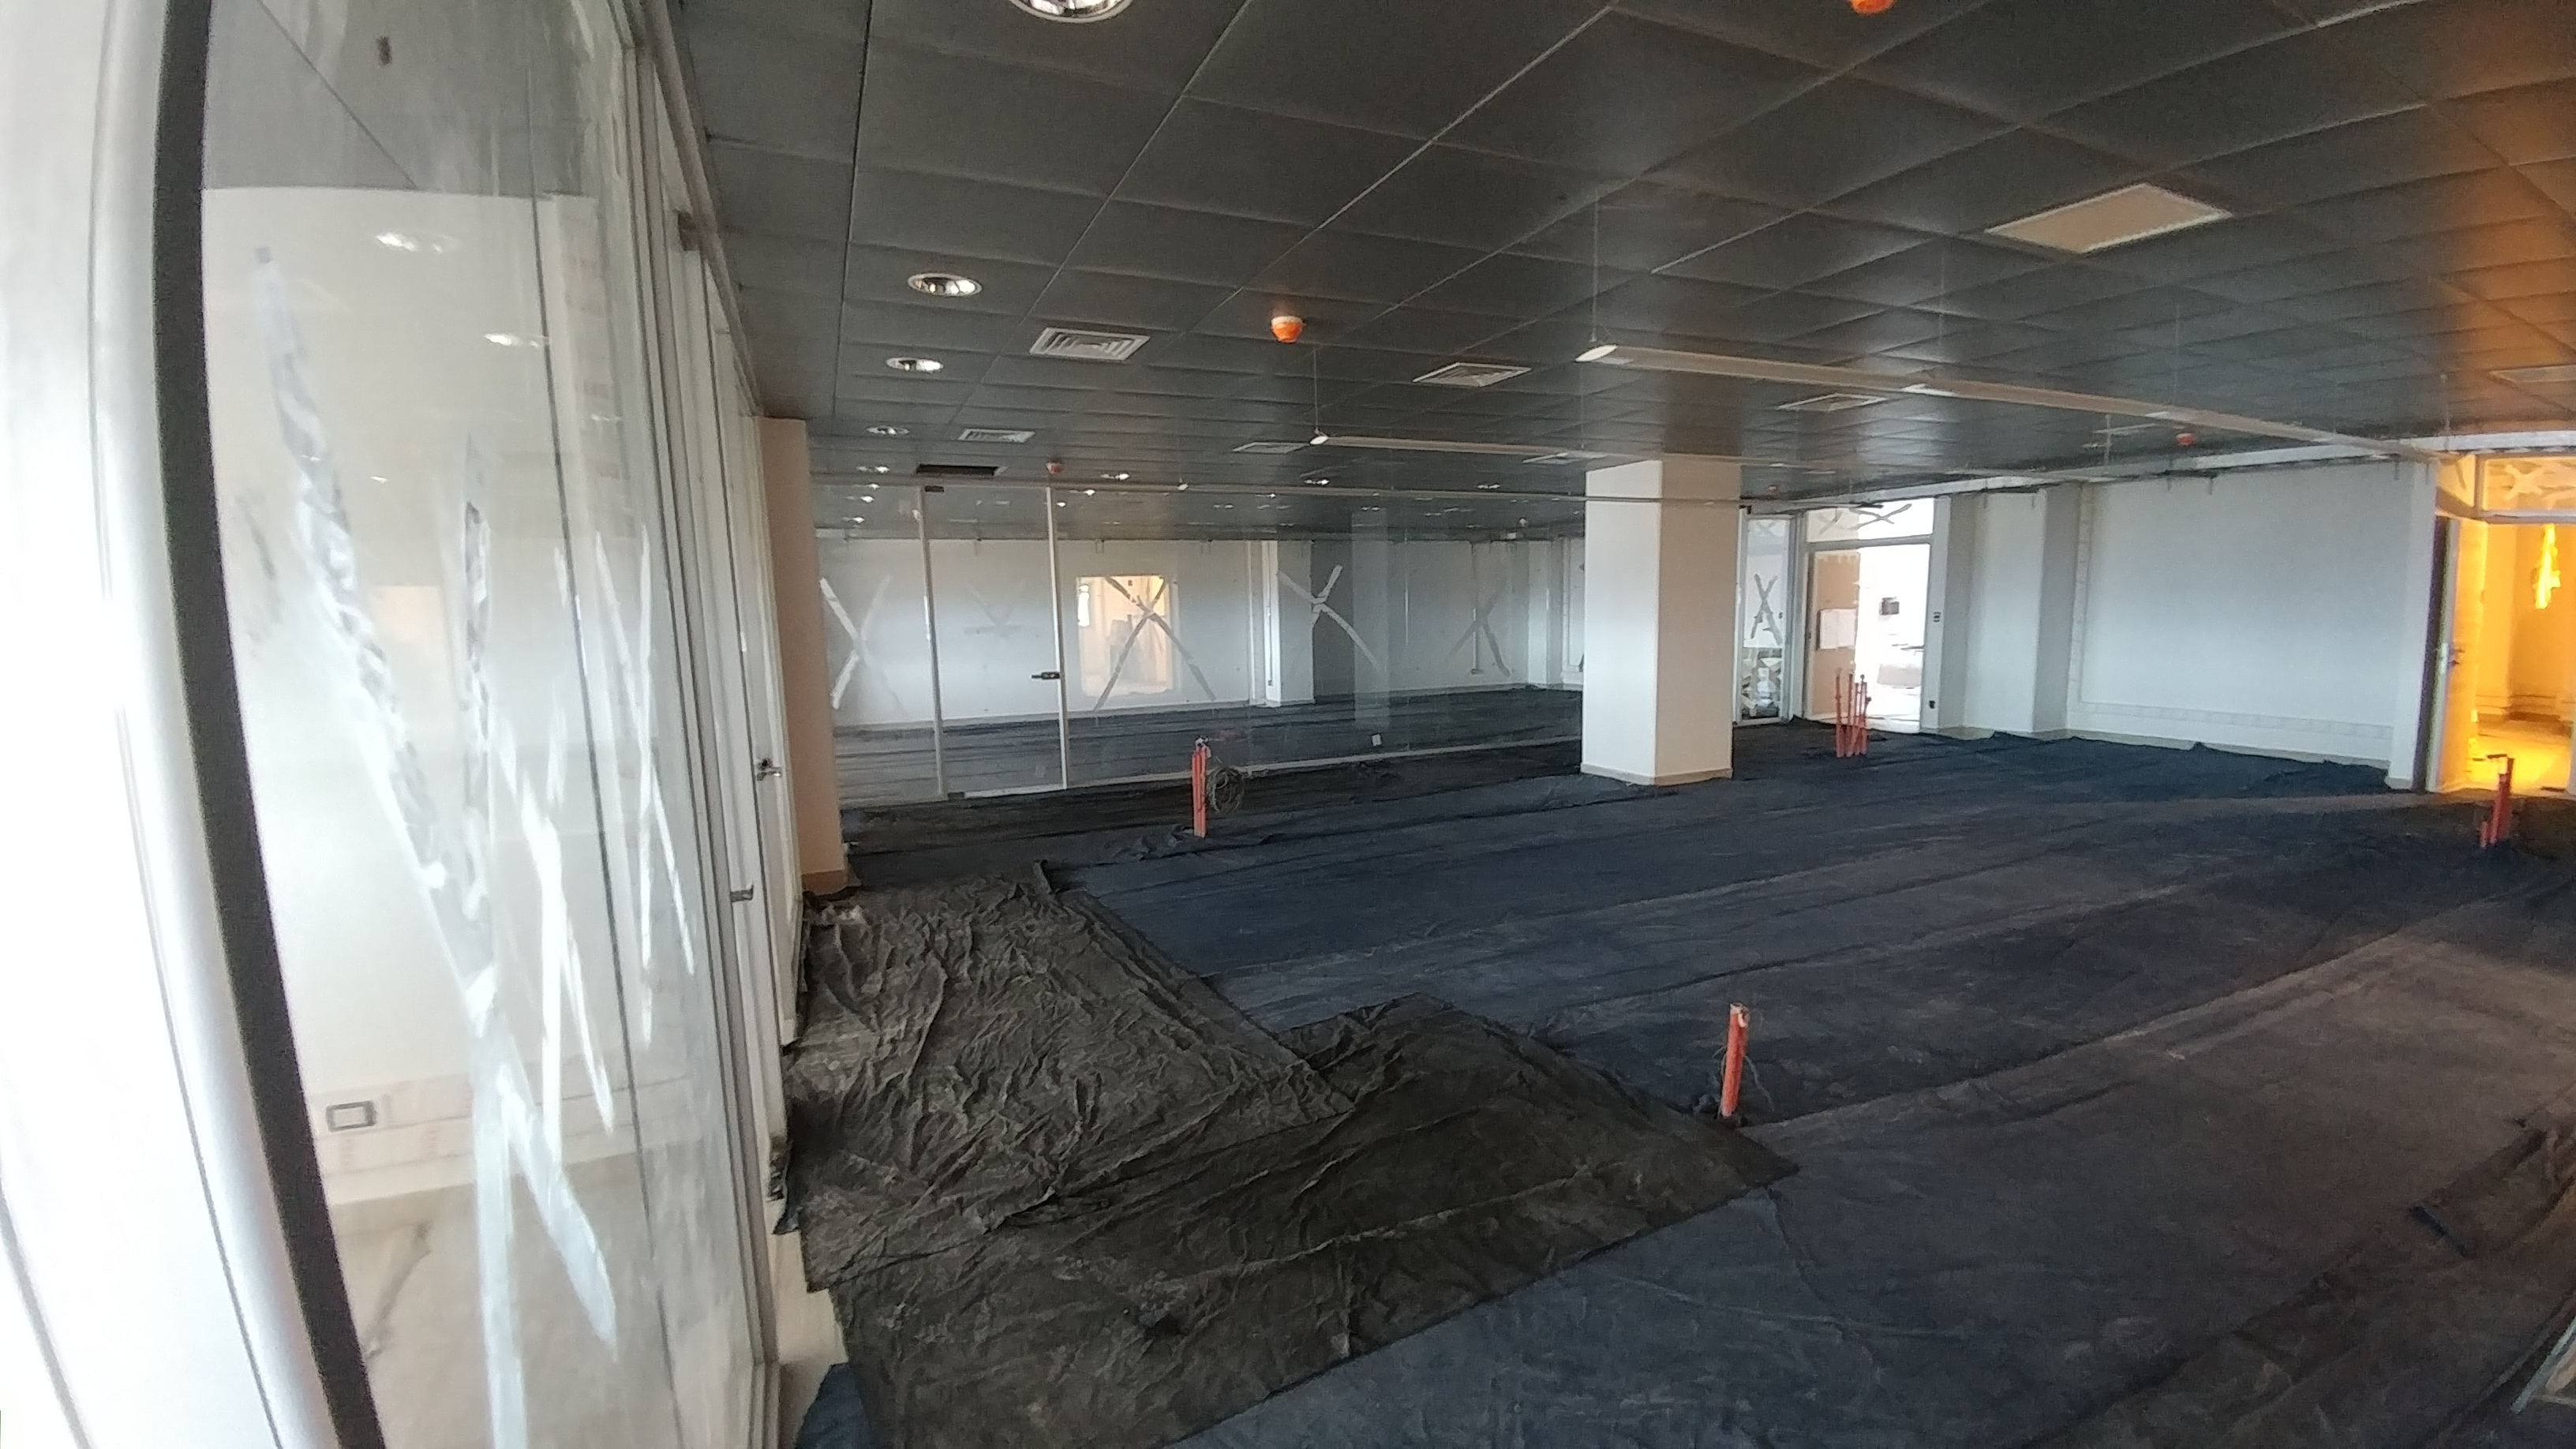

rubin-1128170908b

The LSST computer control room and office area is nearly completed on the second level.

Credit: Rubin Observatory/NSF/AURA